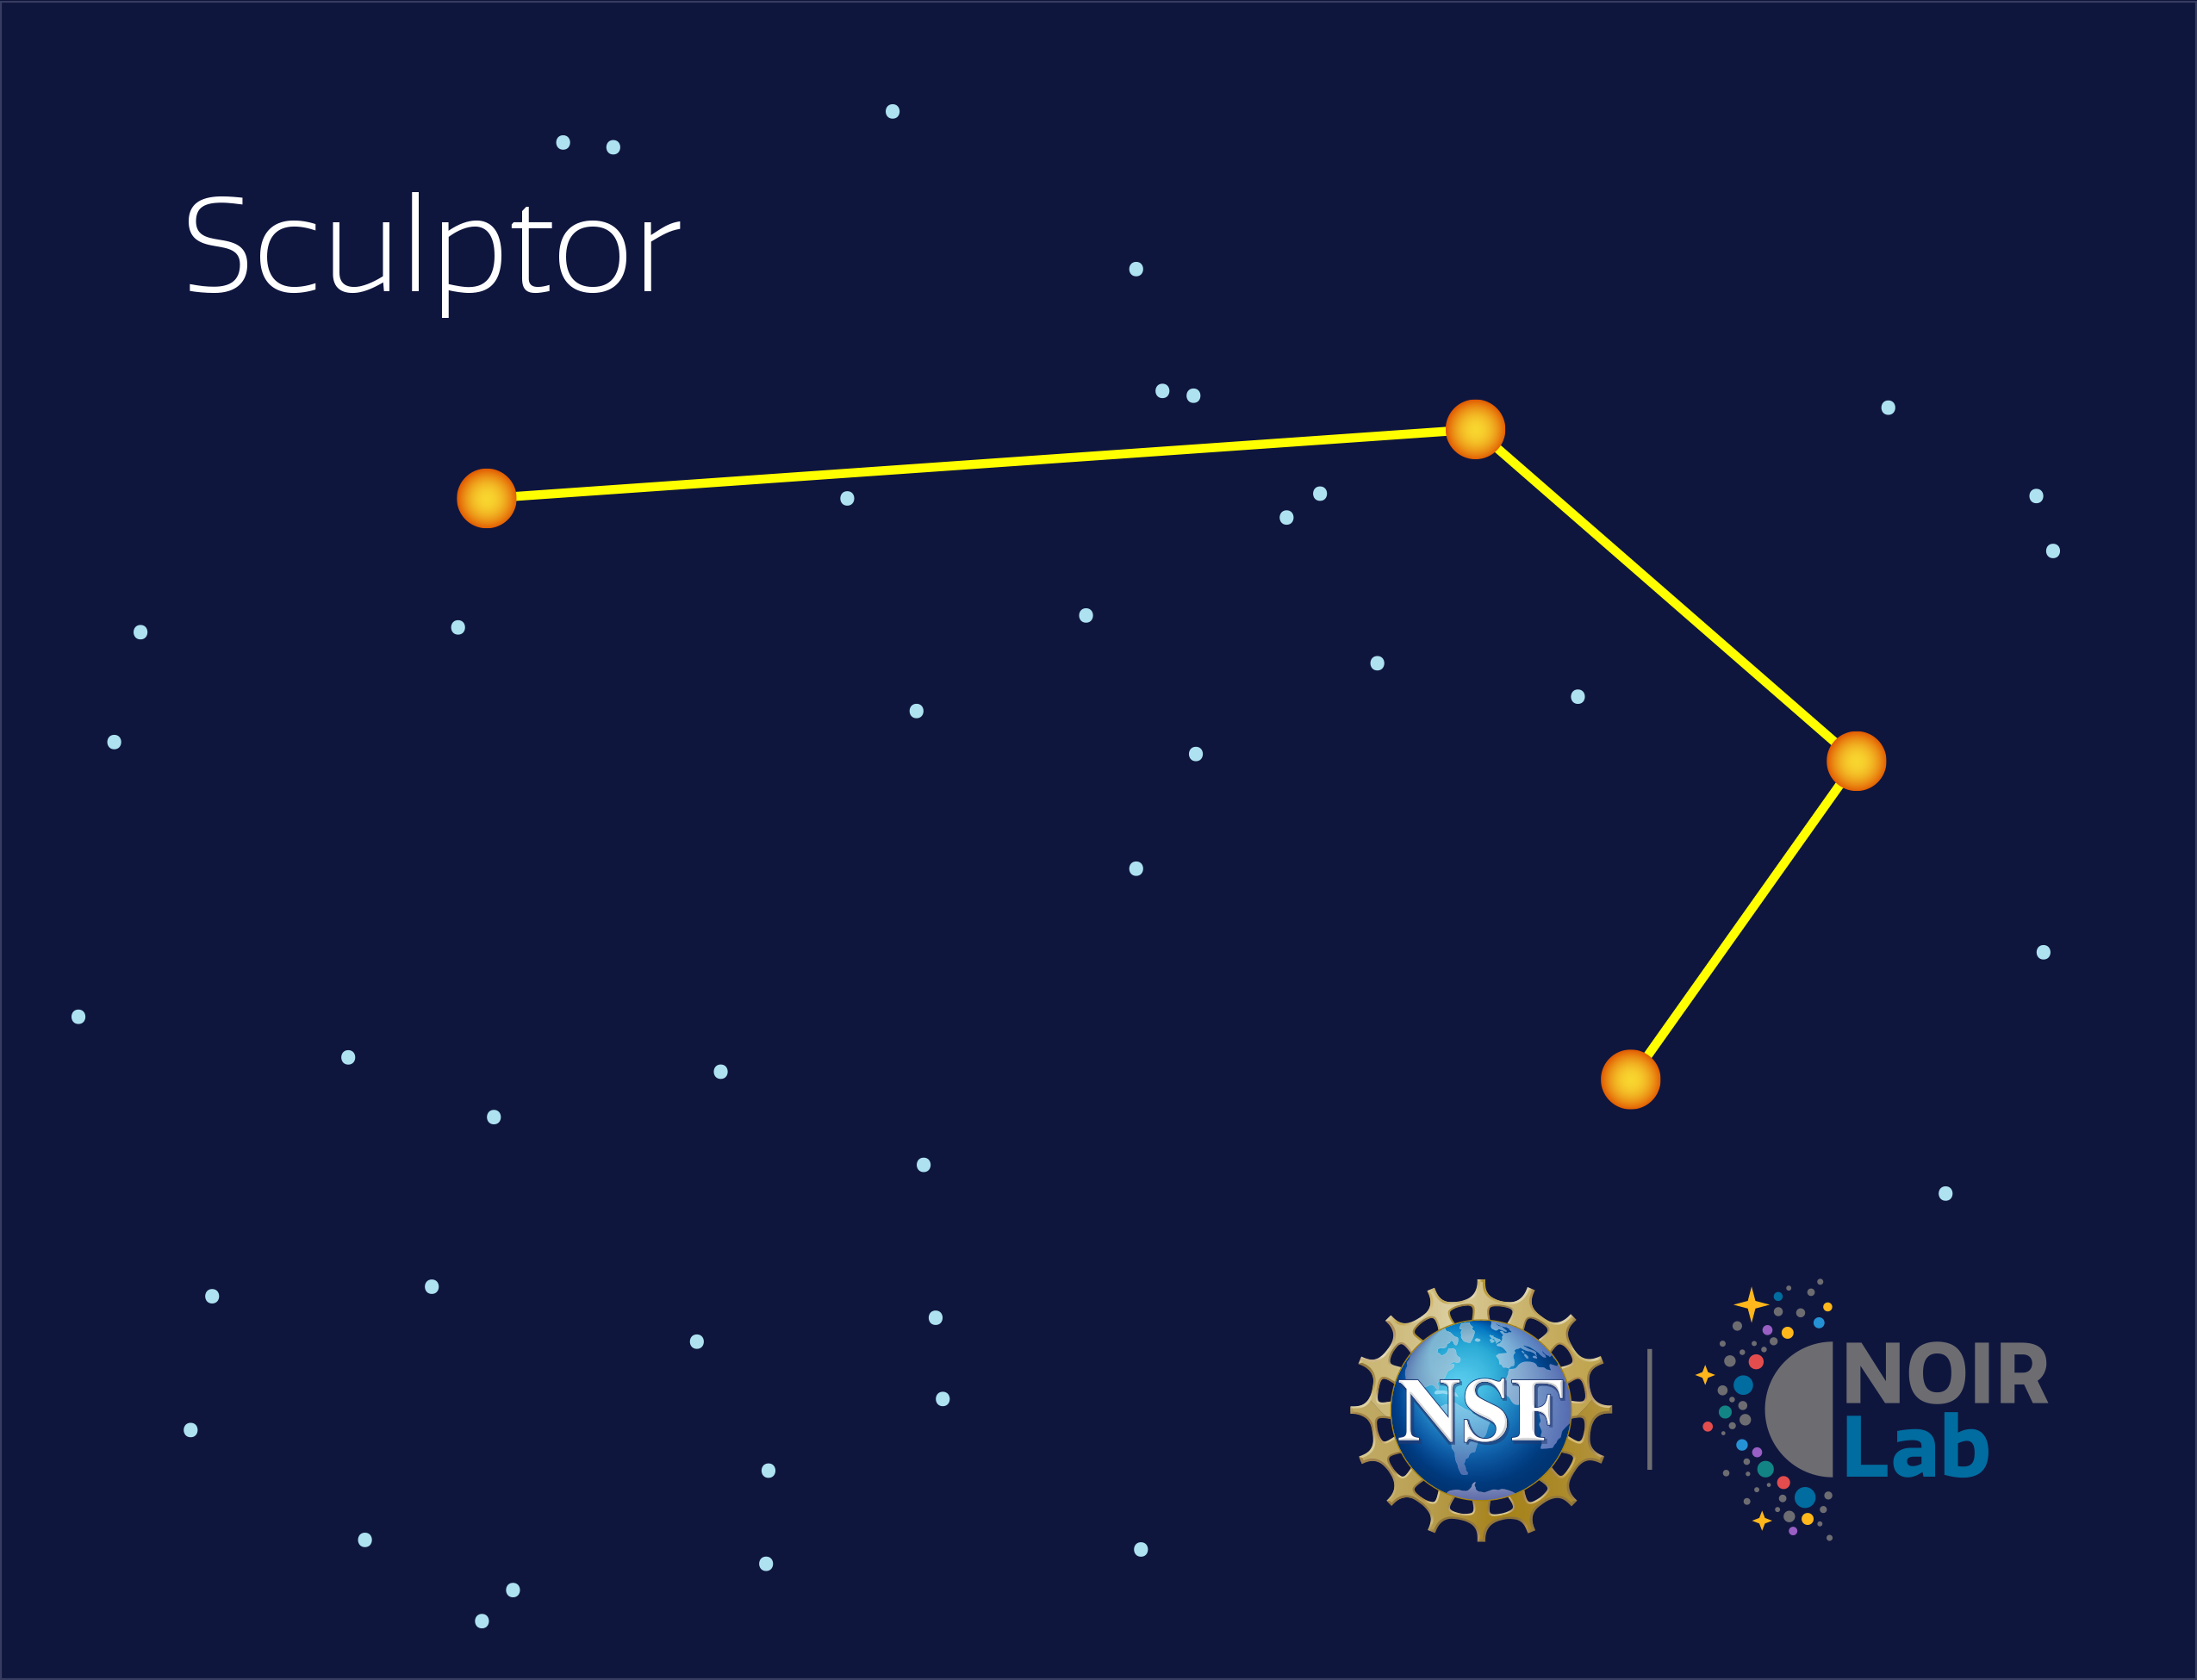

Sculptor

Credit: NOIRLab